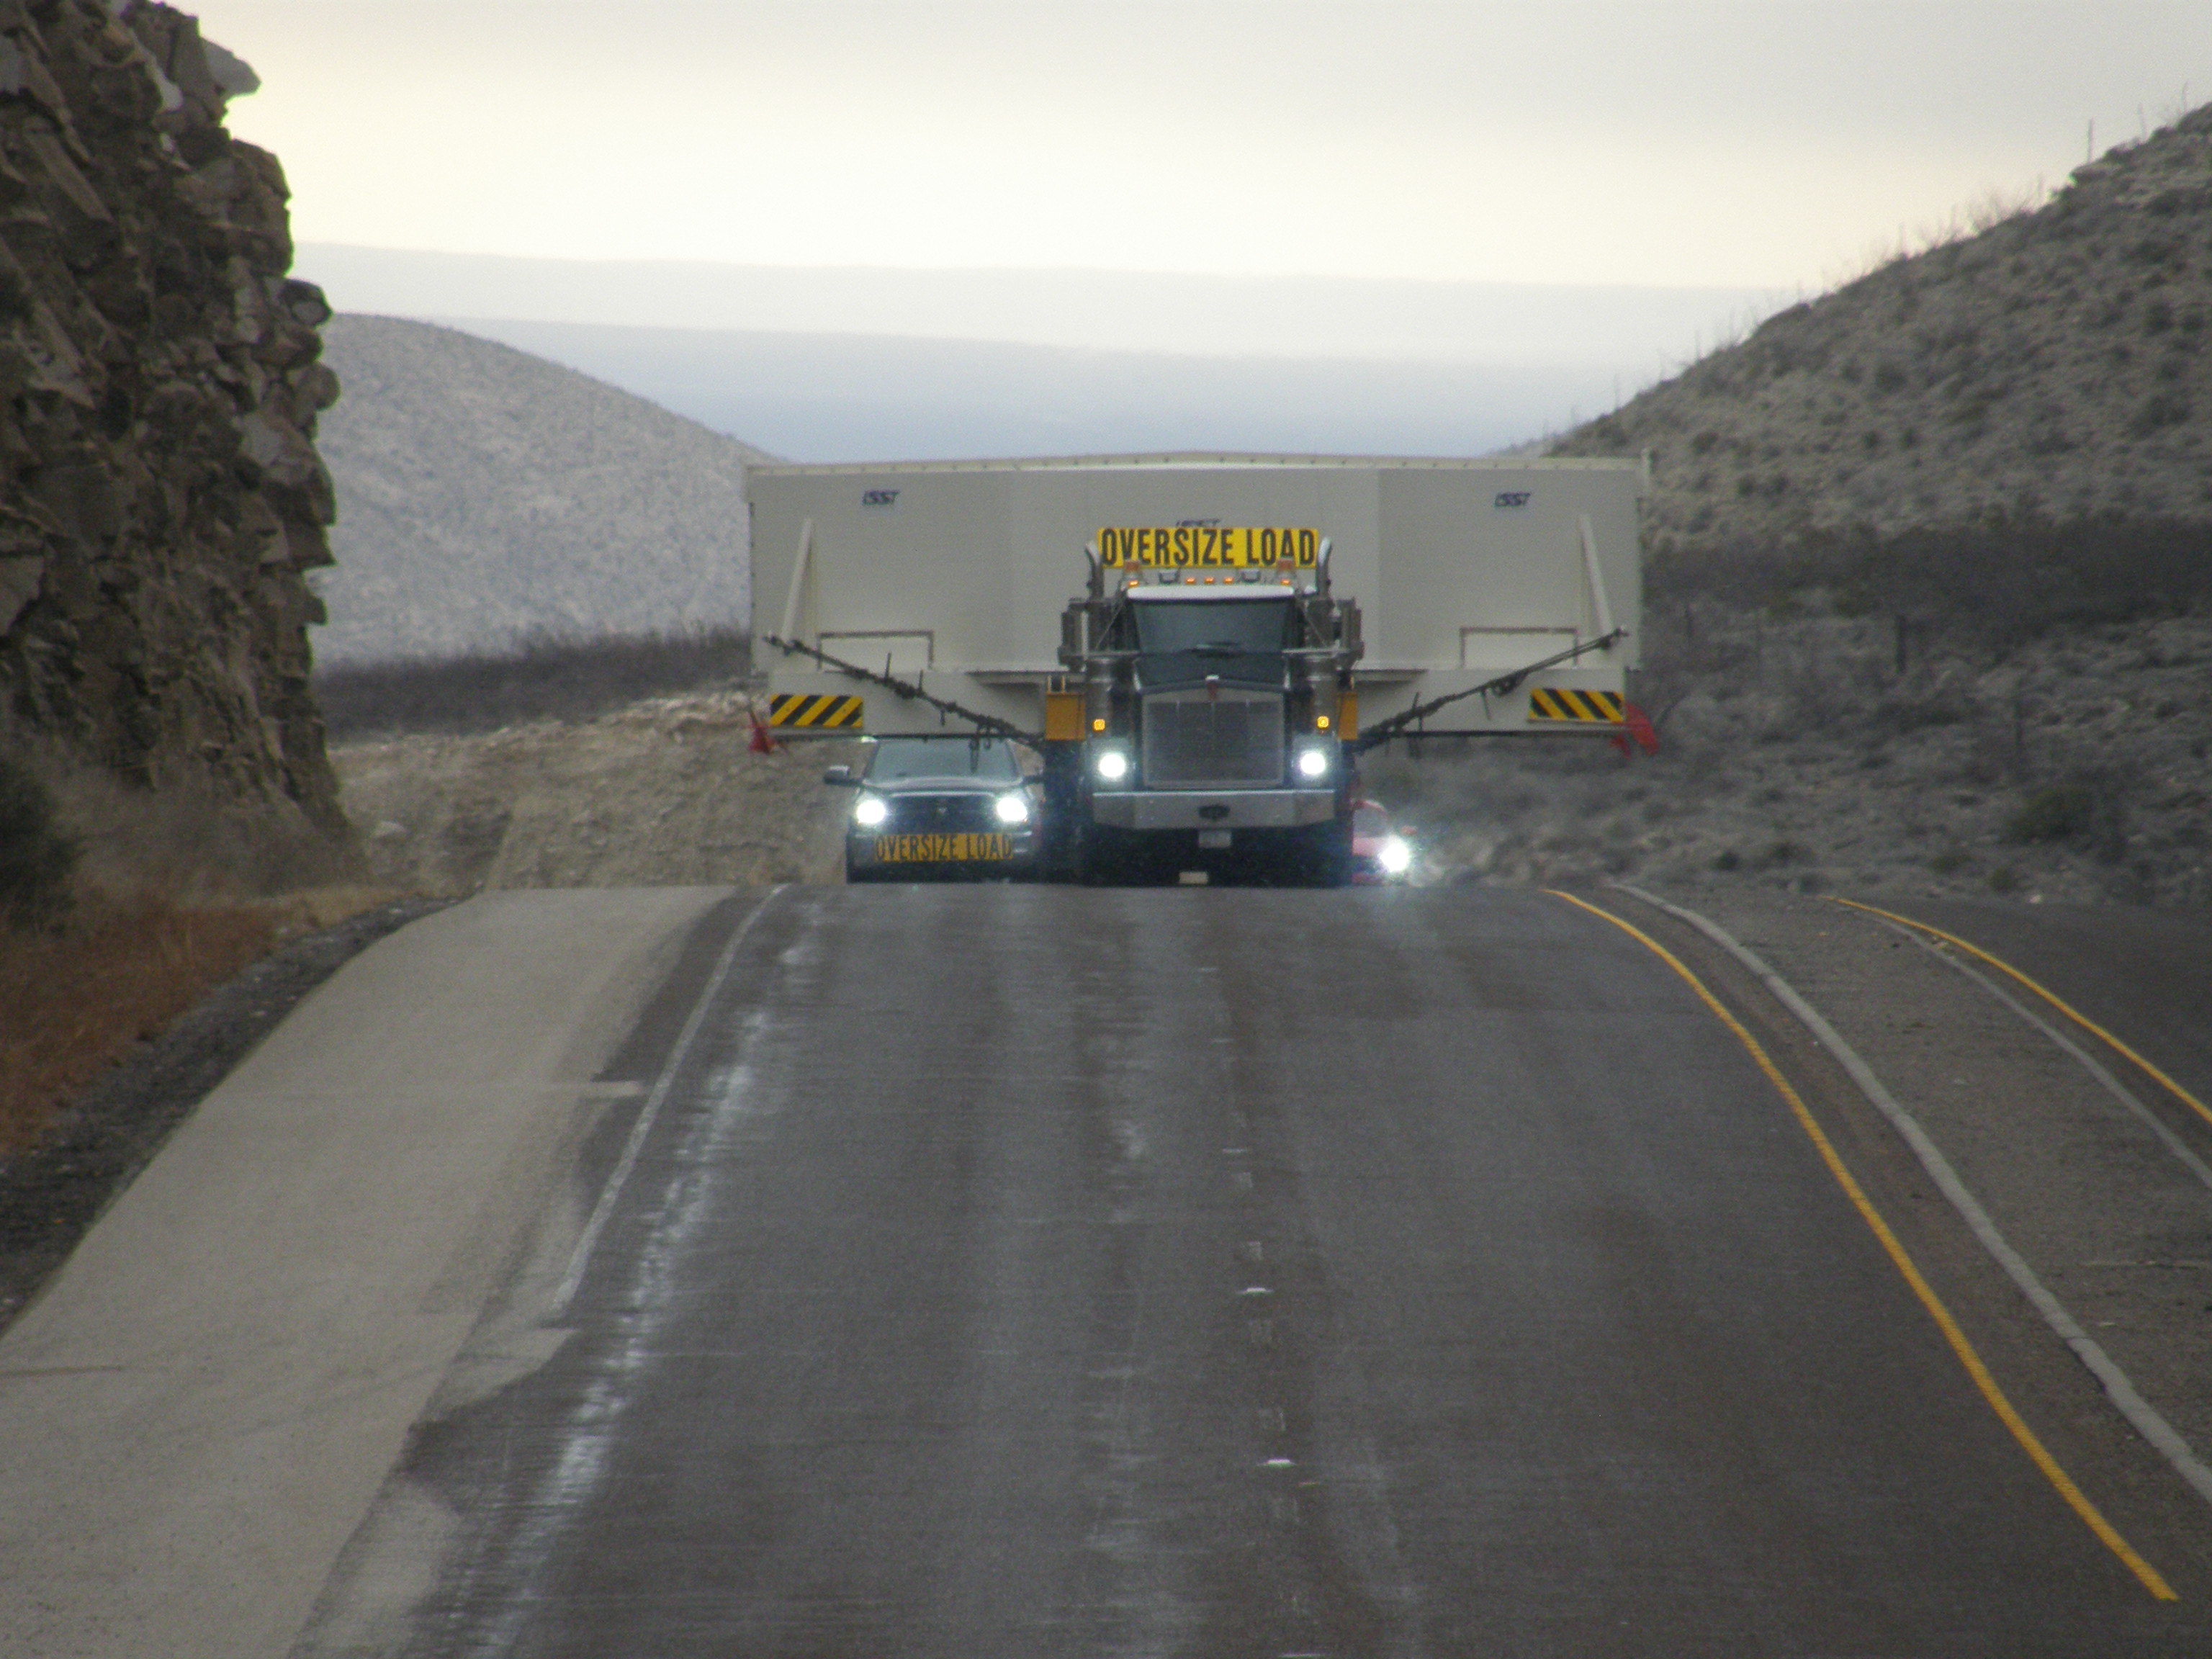

M1M3 Travels from Tucson to Houston

The LSST Primary/Tertiary Mirror (M1M3) in route from Tucson, where it left on March 15th, to Houston, where it arrived successfully on March 21st. From Houston, the mirror will ship to Coquimbo, Chile.

Credit: Precision Heavy Haul Inc./Rubin Observatory/NSF/AURA